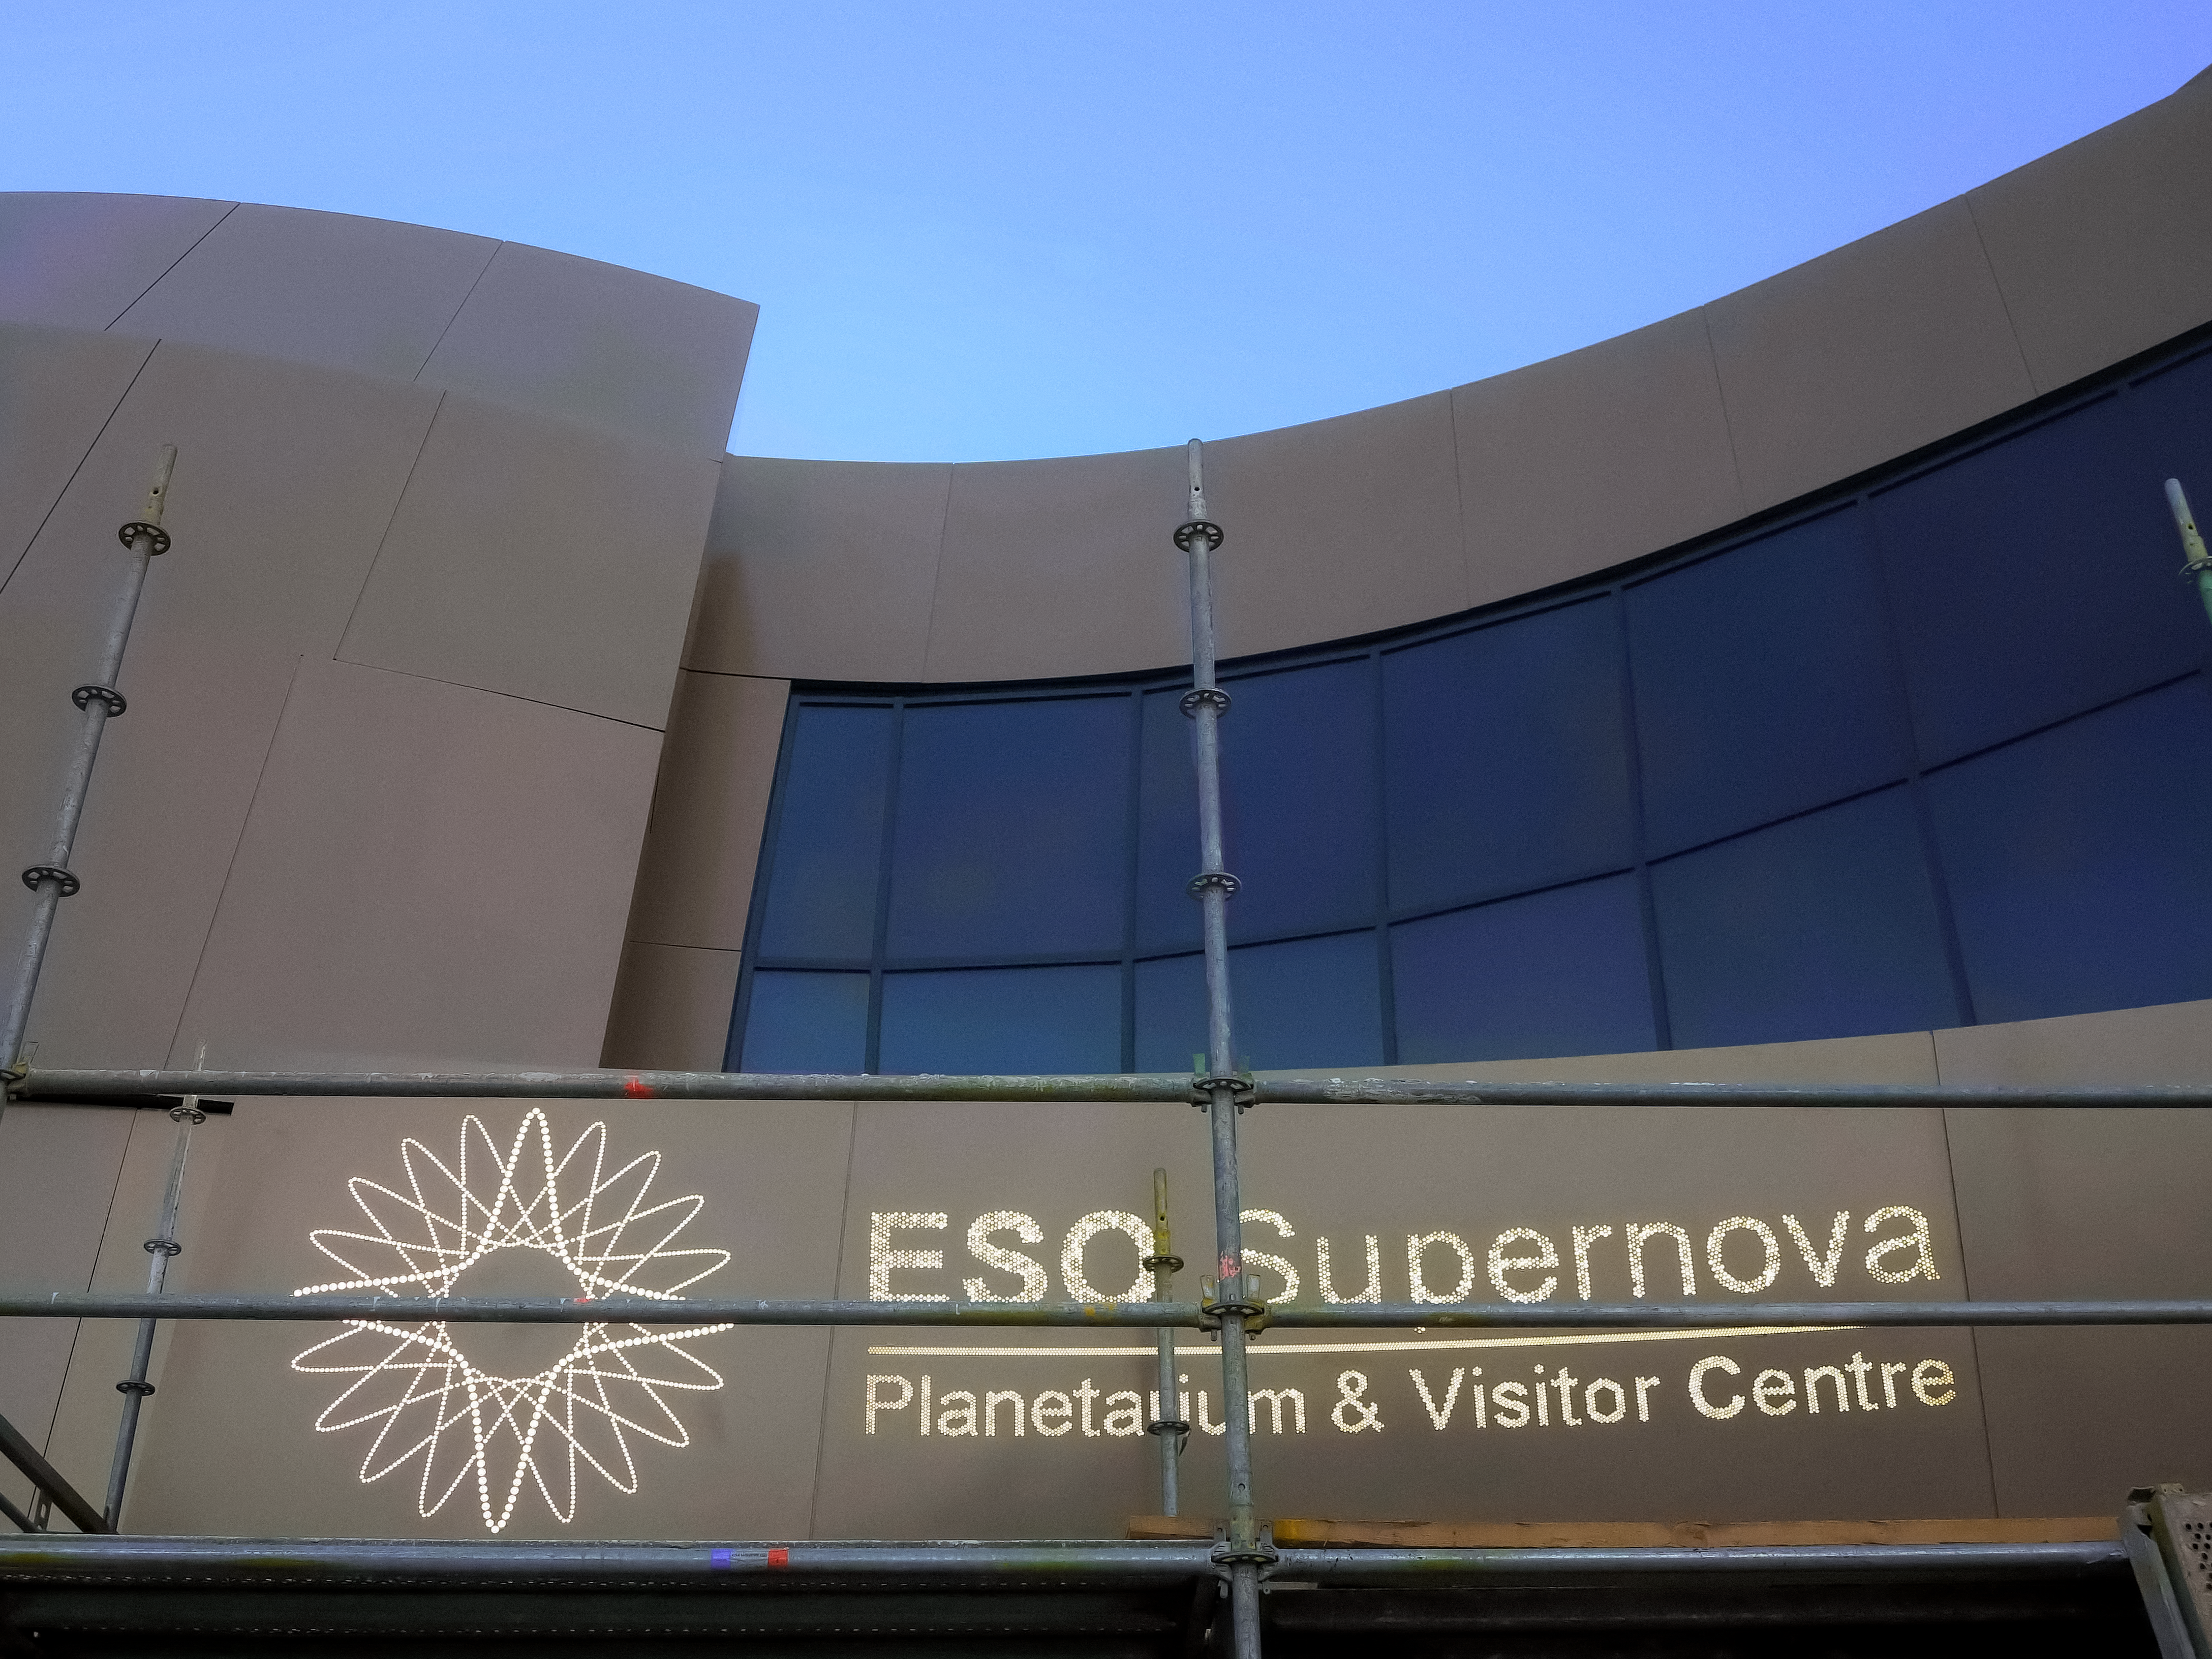

Entrance of ESO Supernova

Installing the entrance sign of the ESO Supernova Planetarium & Visitor Centre.

Credit: ESO/F. Reckmann